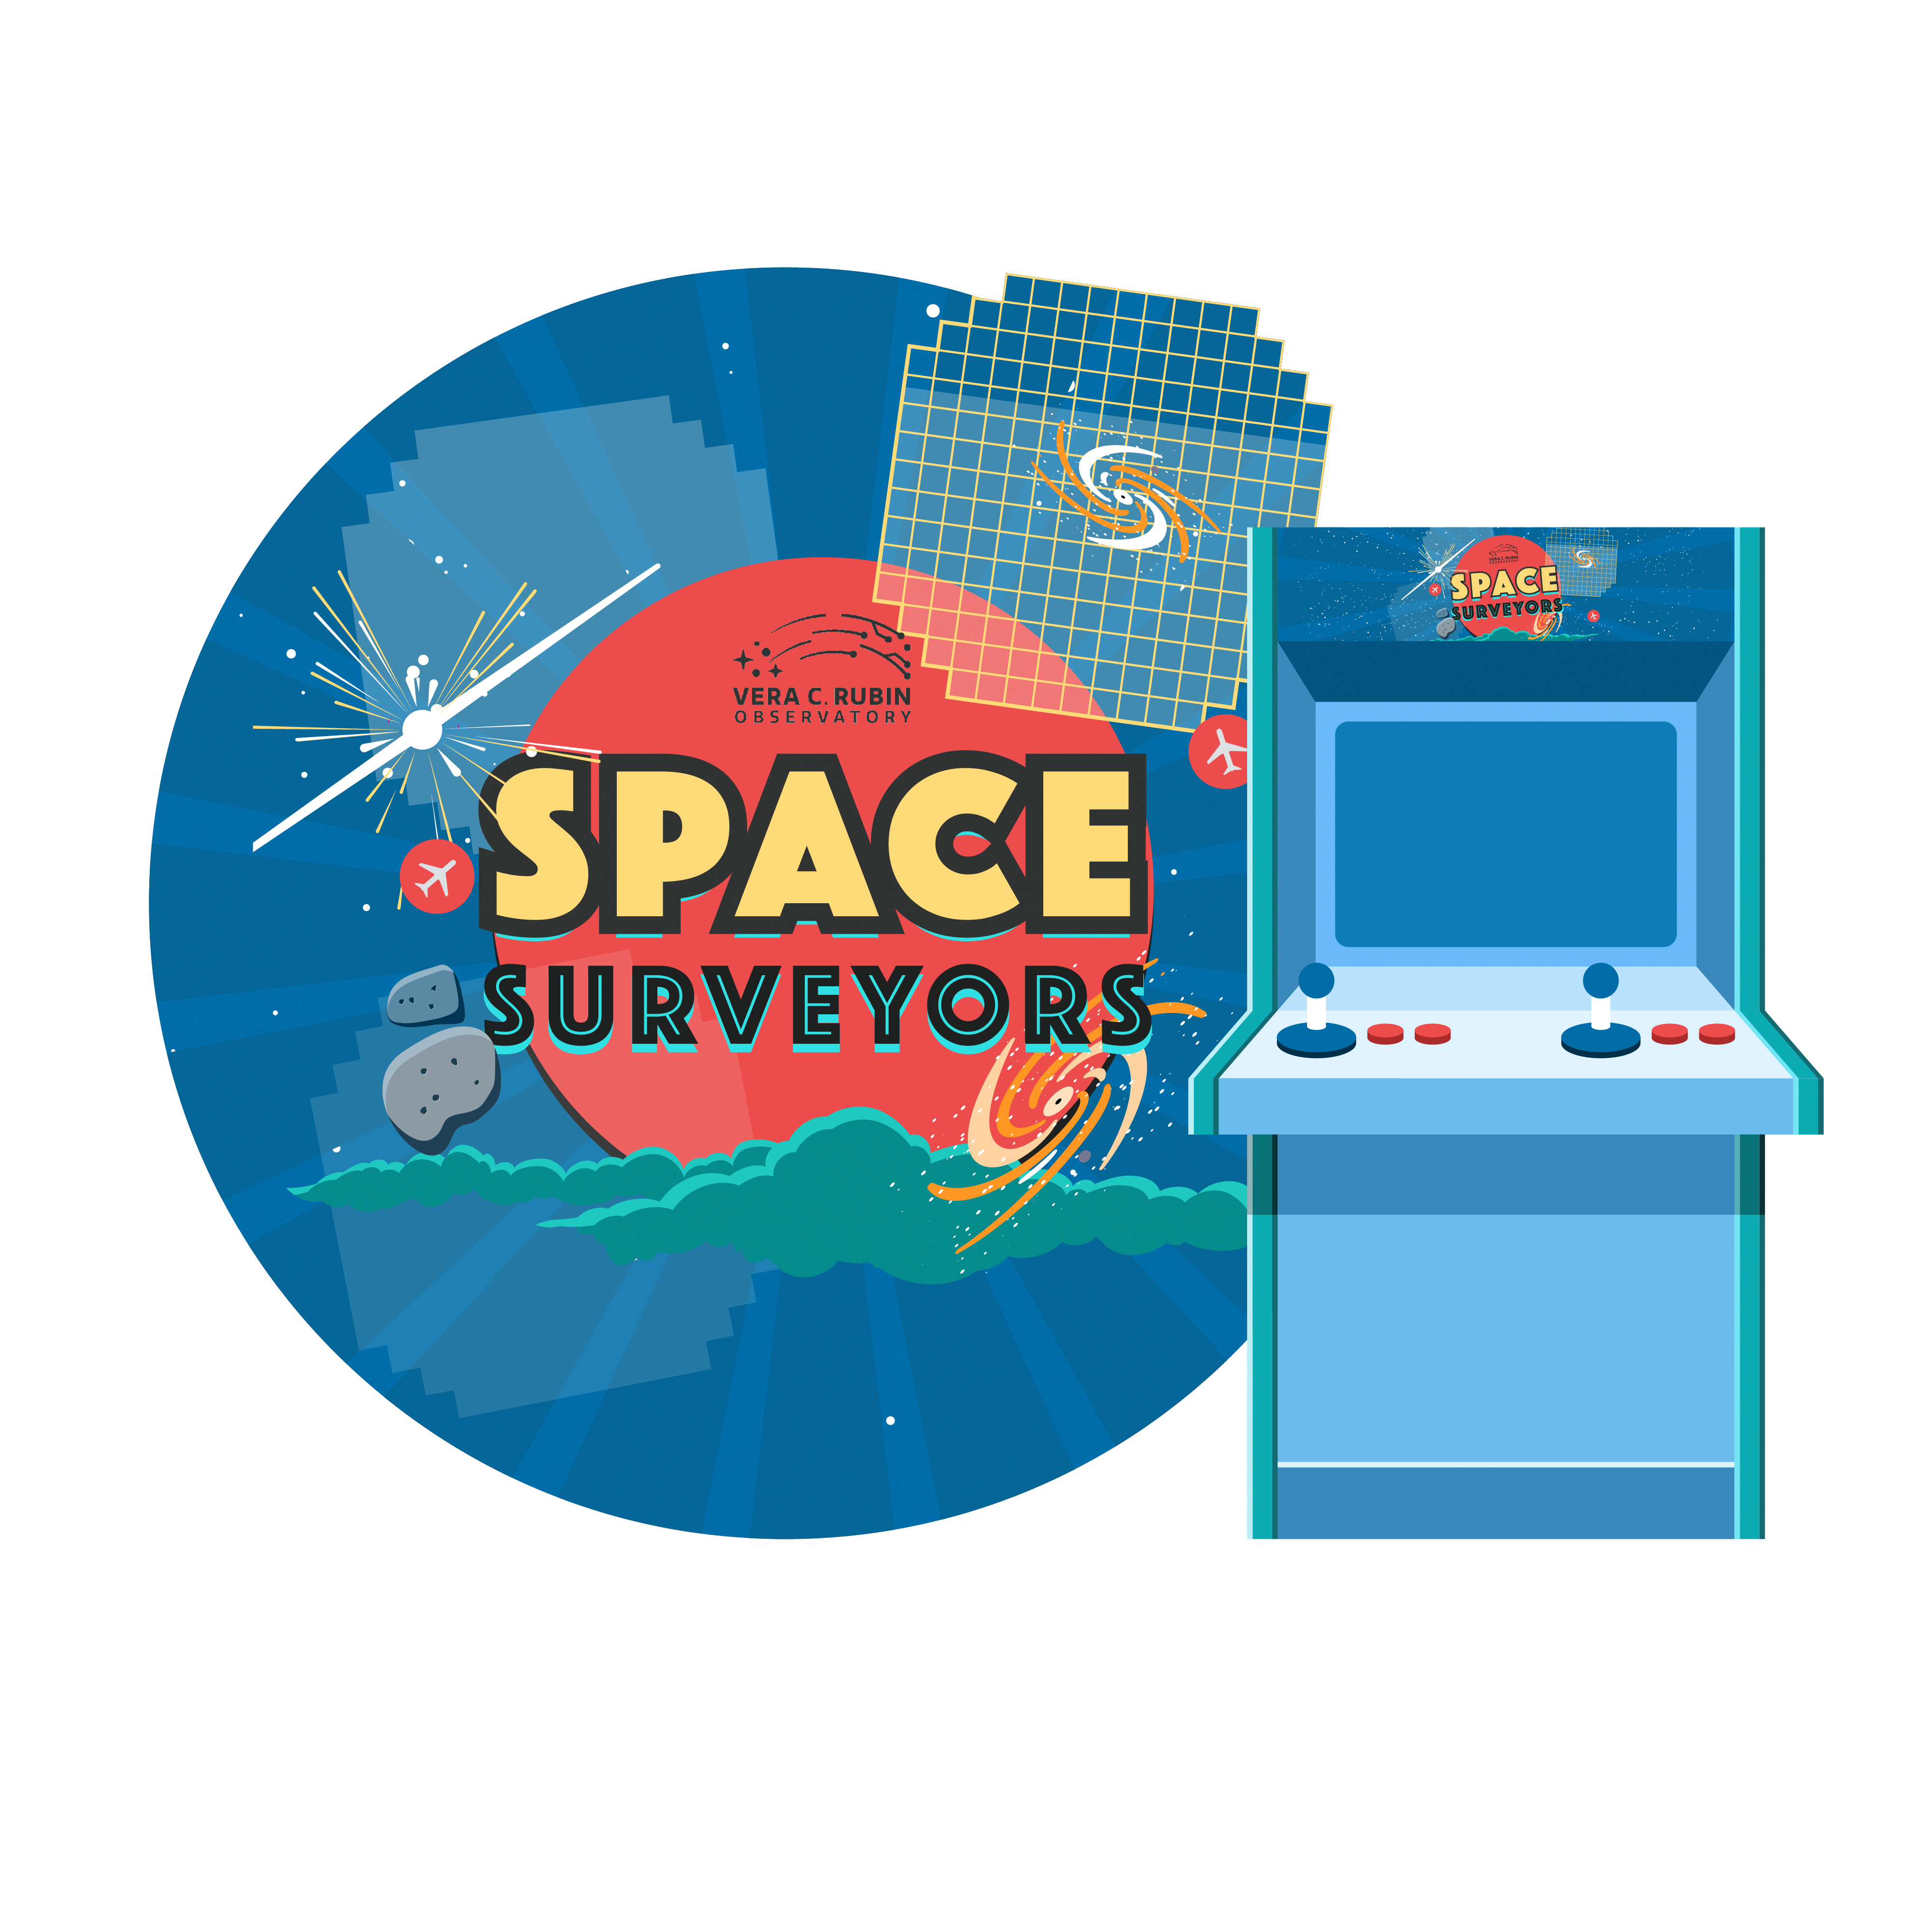

Rubin Space Surveyors

Space Surveyors is a fun, interactive game where players move the Rubin telescope around the sky. How many stars, galaxies, supernovae, comets, and asteroids can you catch in one minute, before the sun rises?

Credit: RubinObs/NOIRLab/SLAC/NSF/DOE/AURA